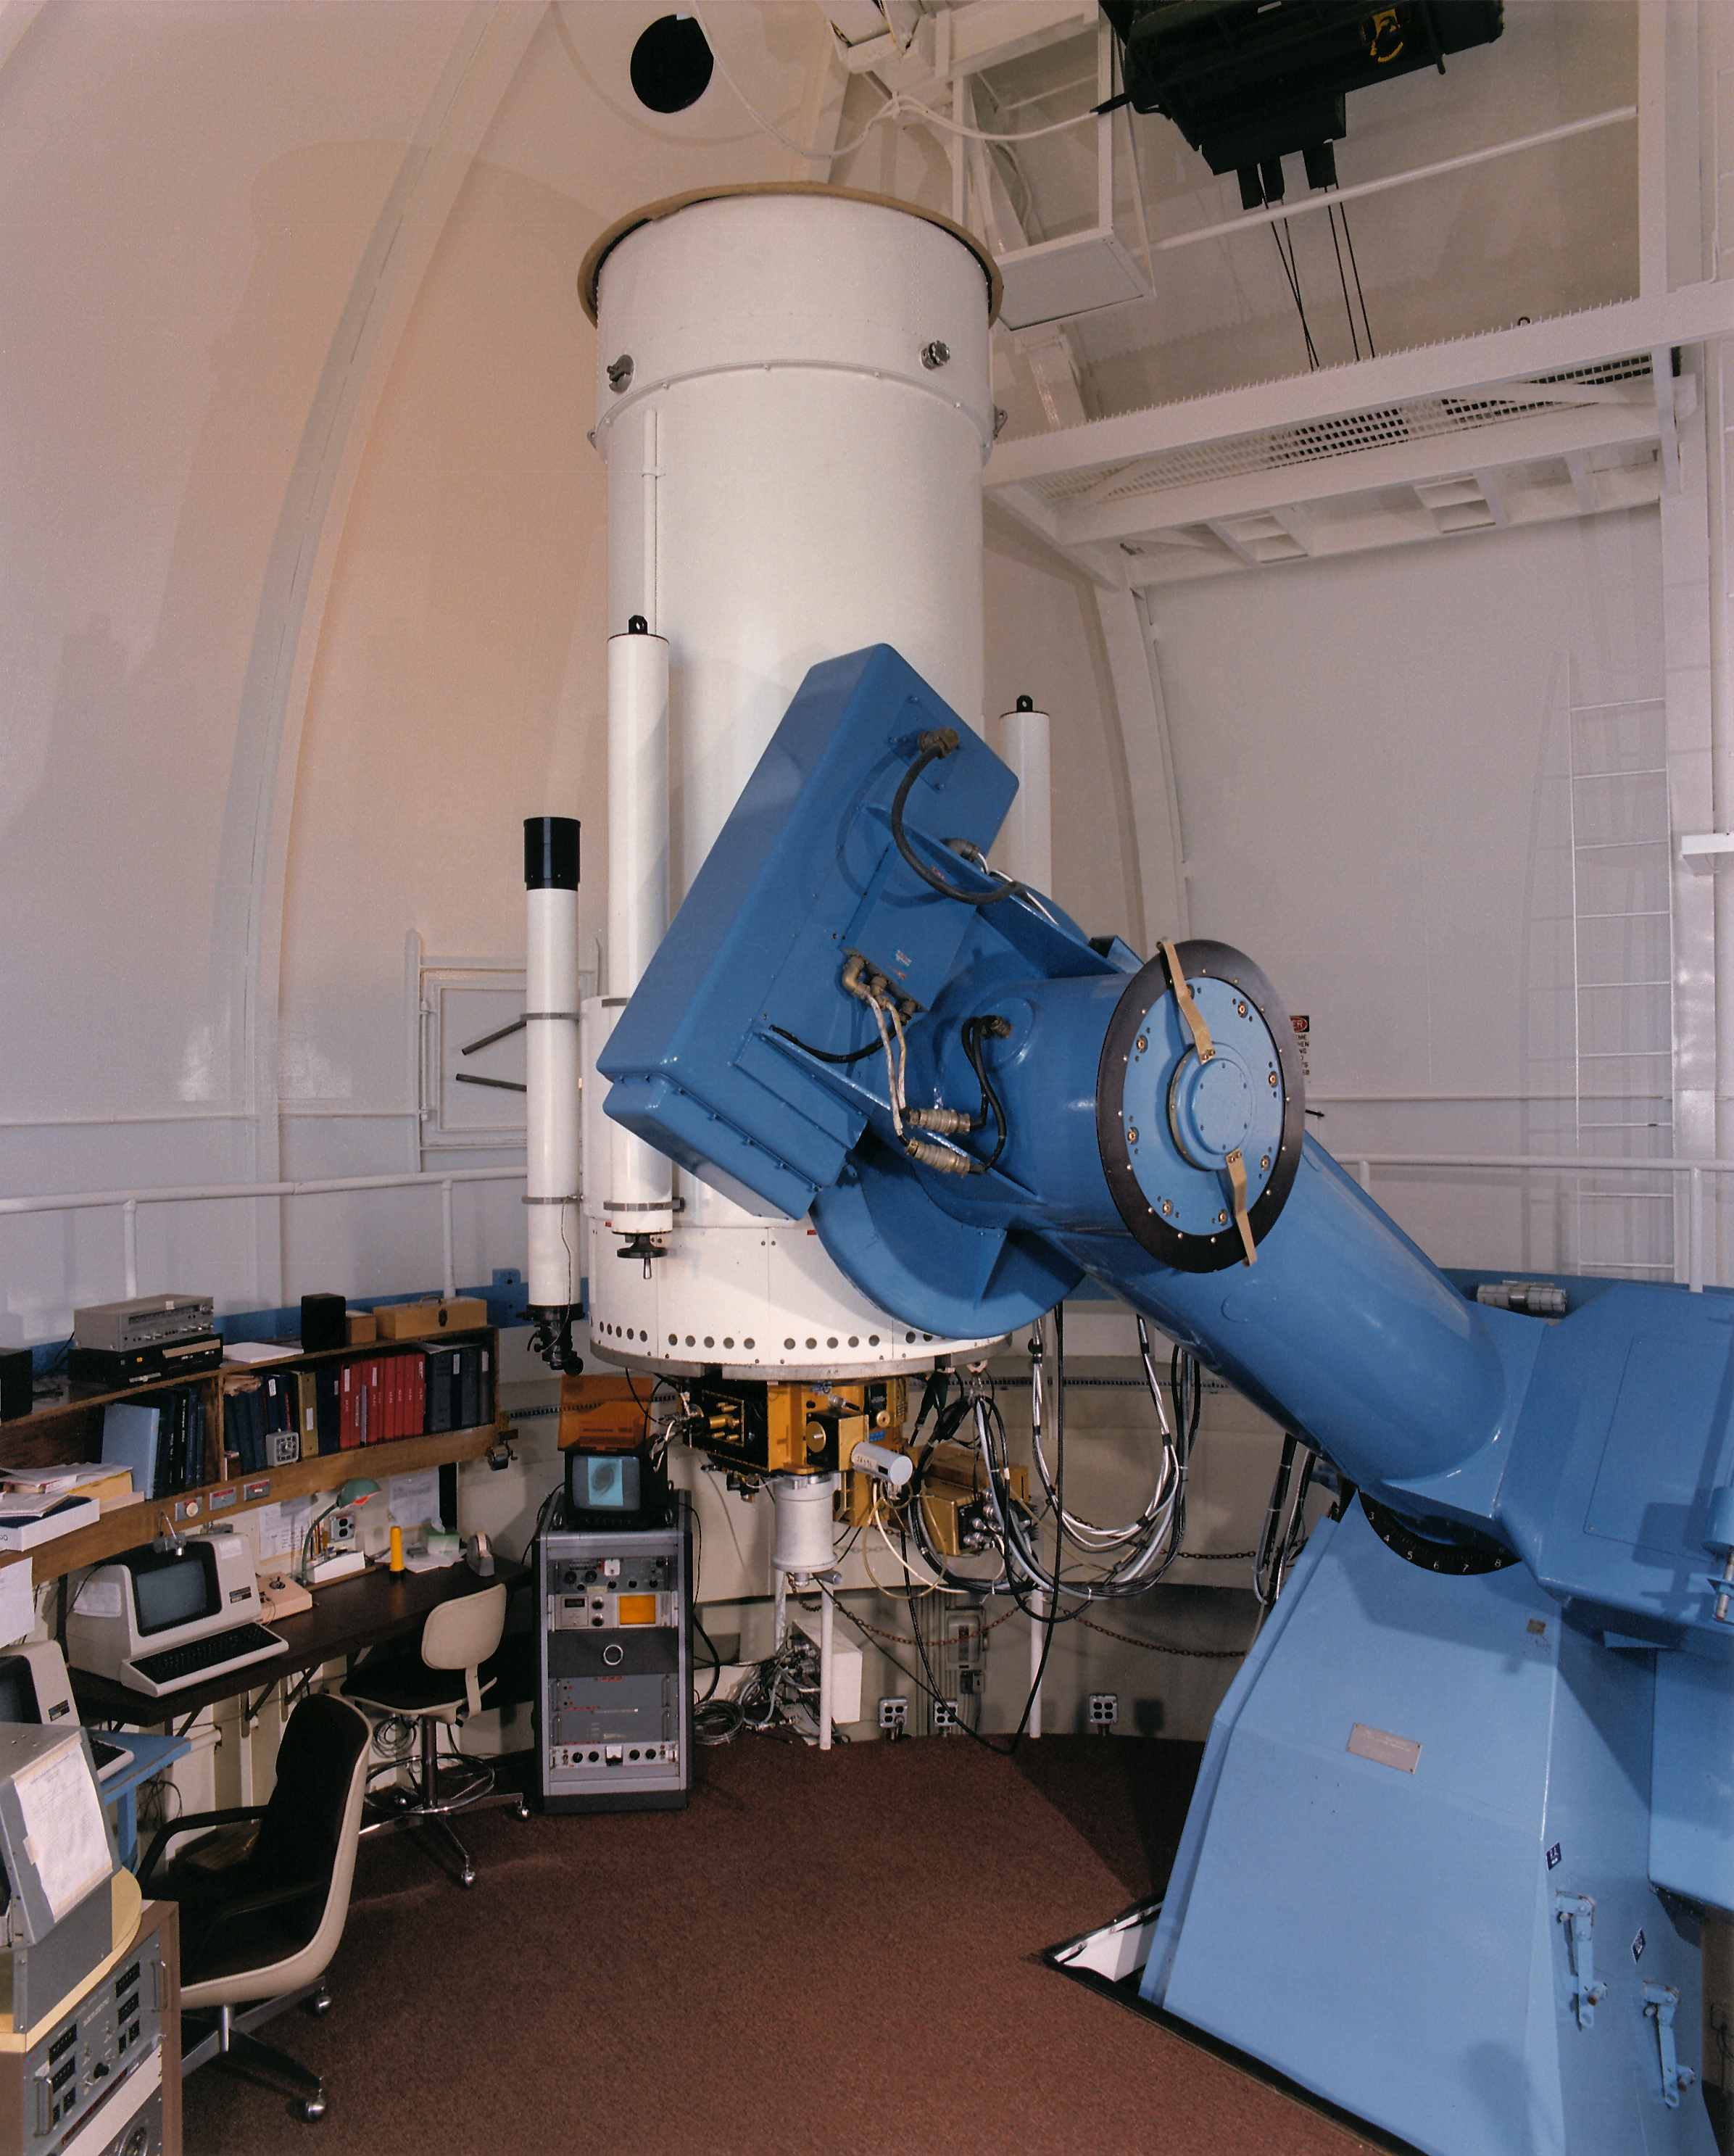

Interior of WIYN 0.9-meter Telescope at KPNO

Interior of WIYN 0.9-meter Telescope scanned from a print.

Credit: KPNO/NOIRLab/NSF/AURA